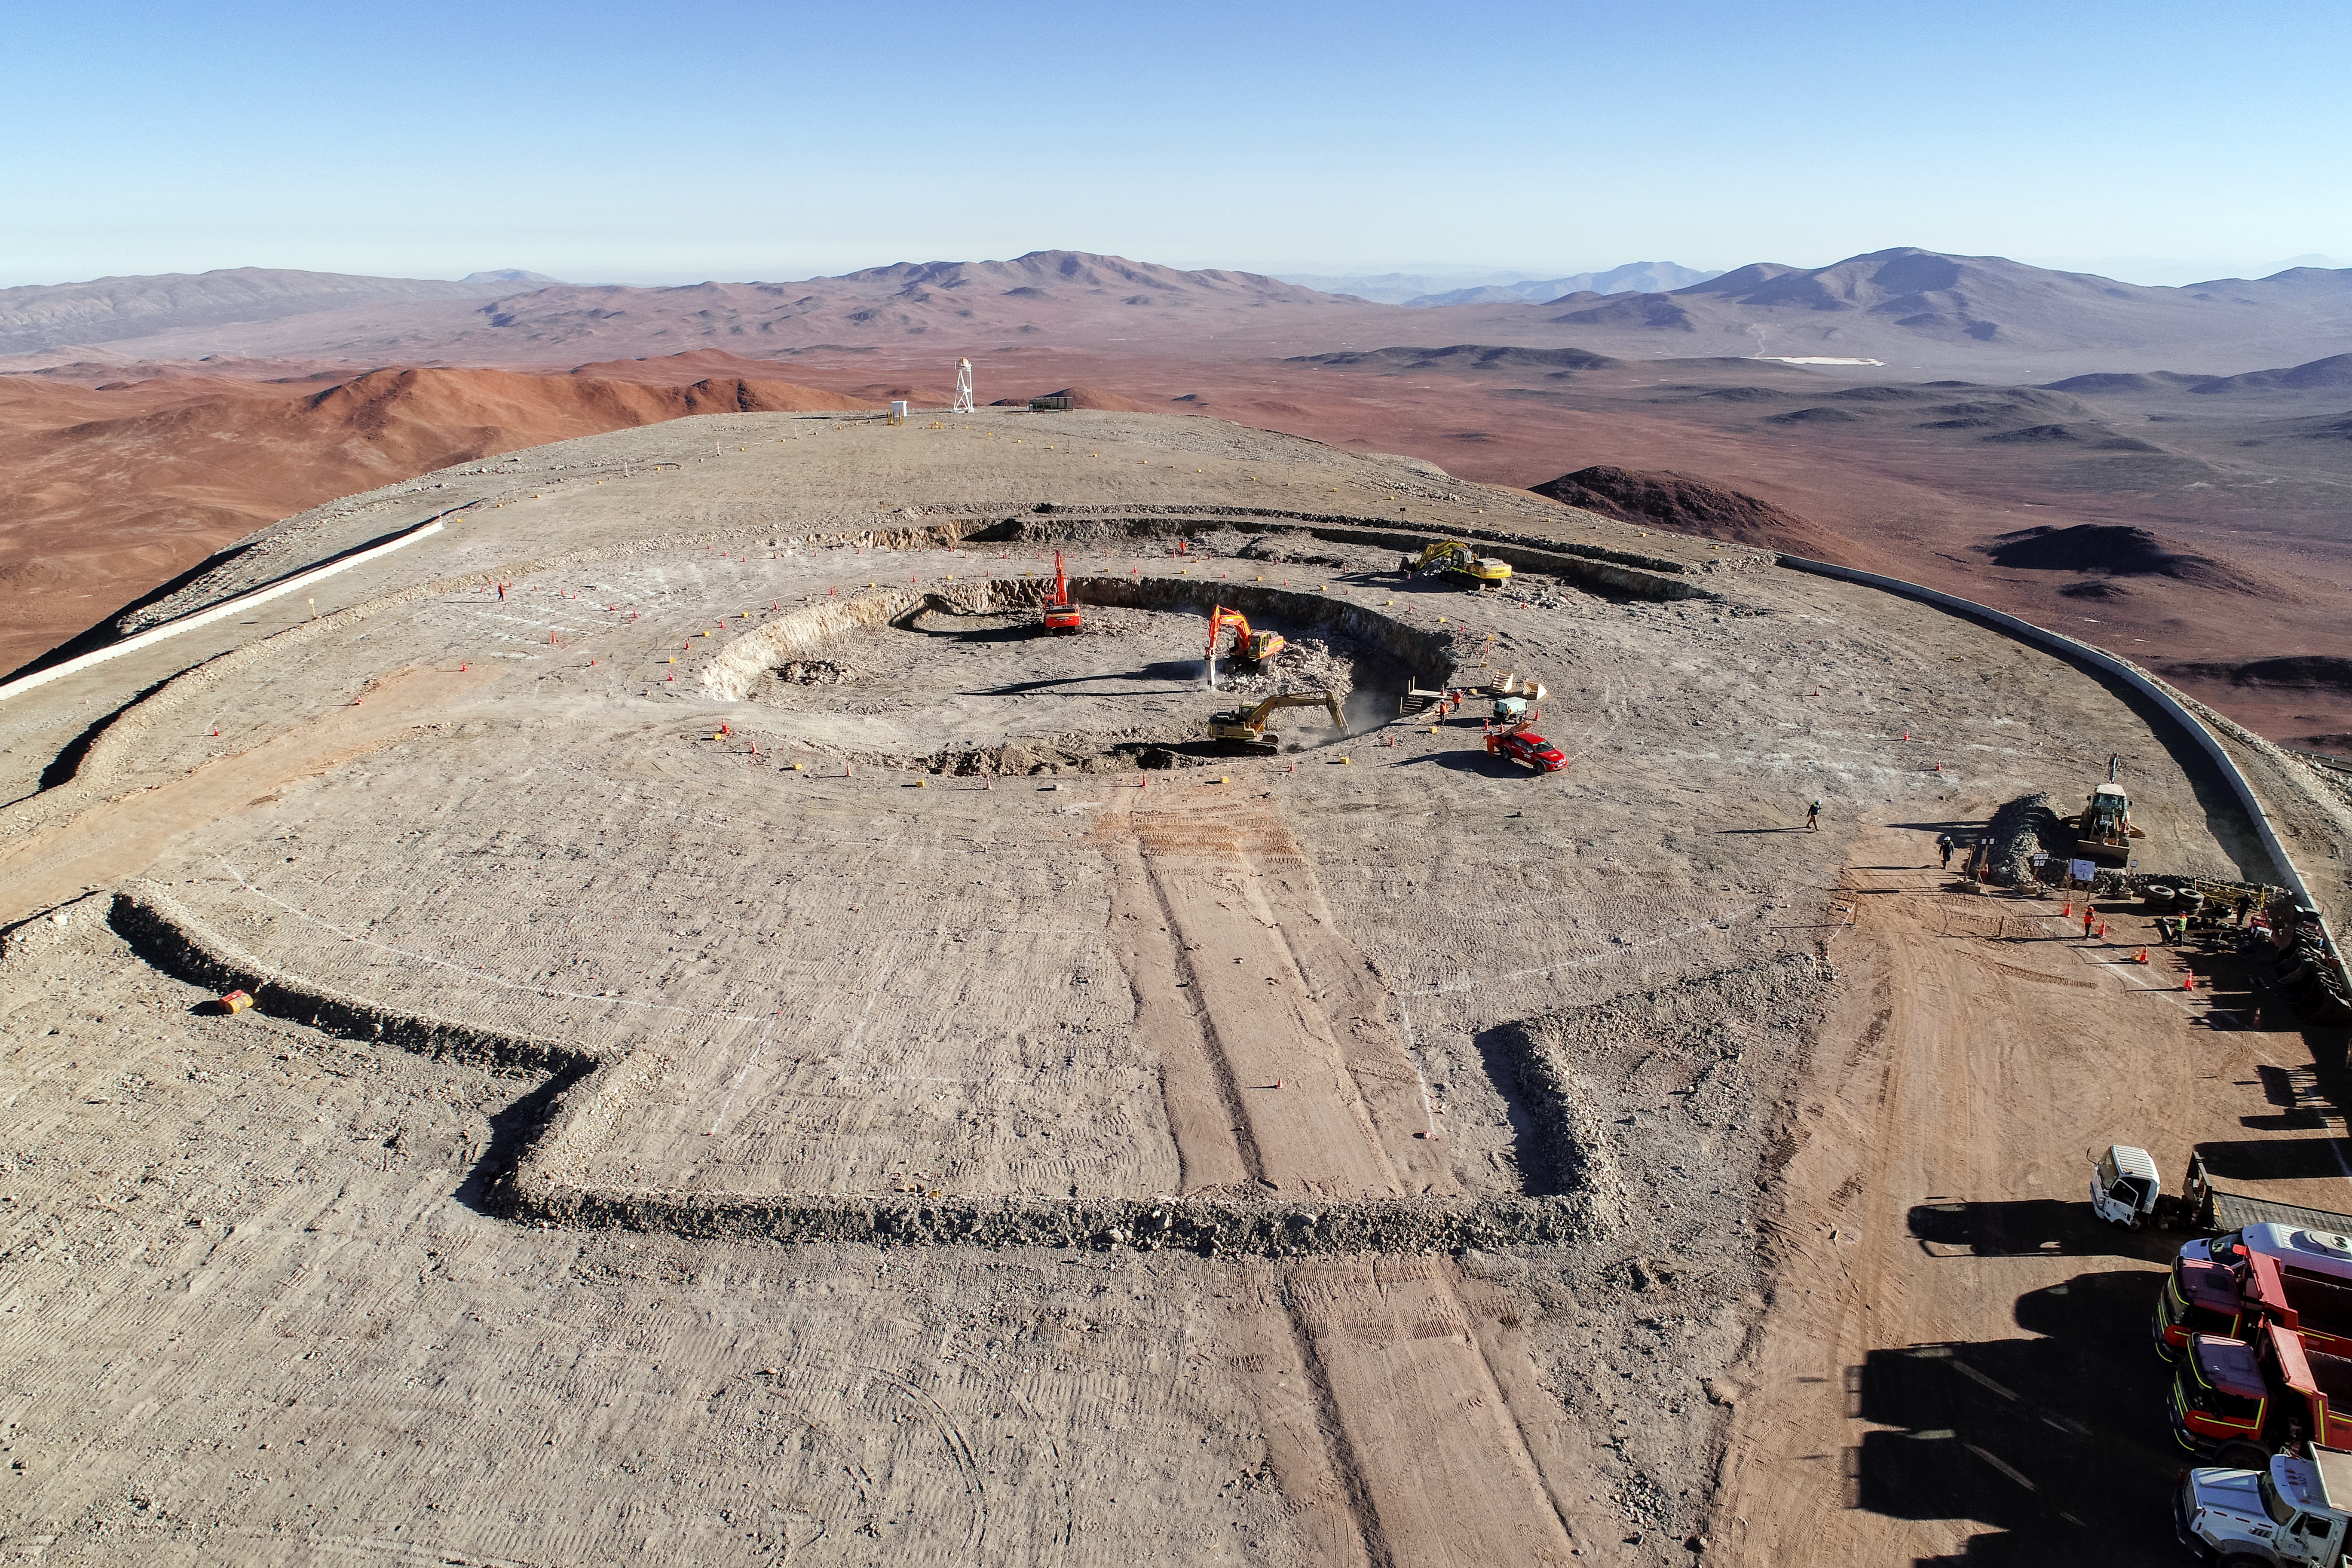

Breaking new grounds

Construction site of the Extremely Large Telescope.

Credit: ESO/G. Hüdepohl